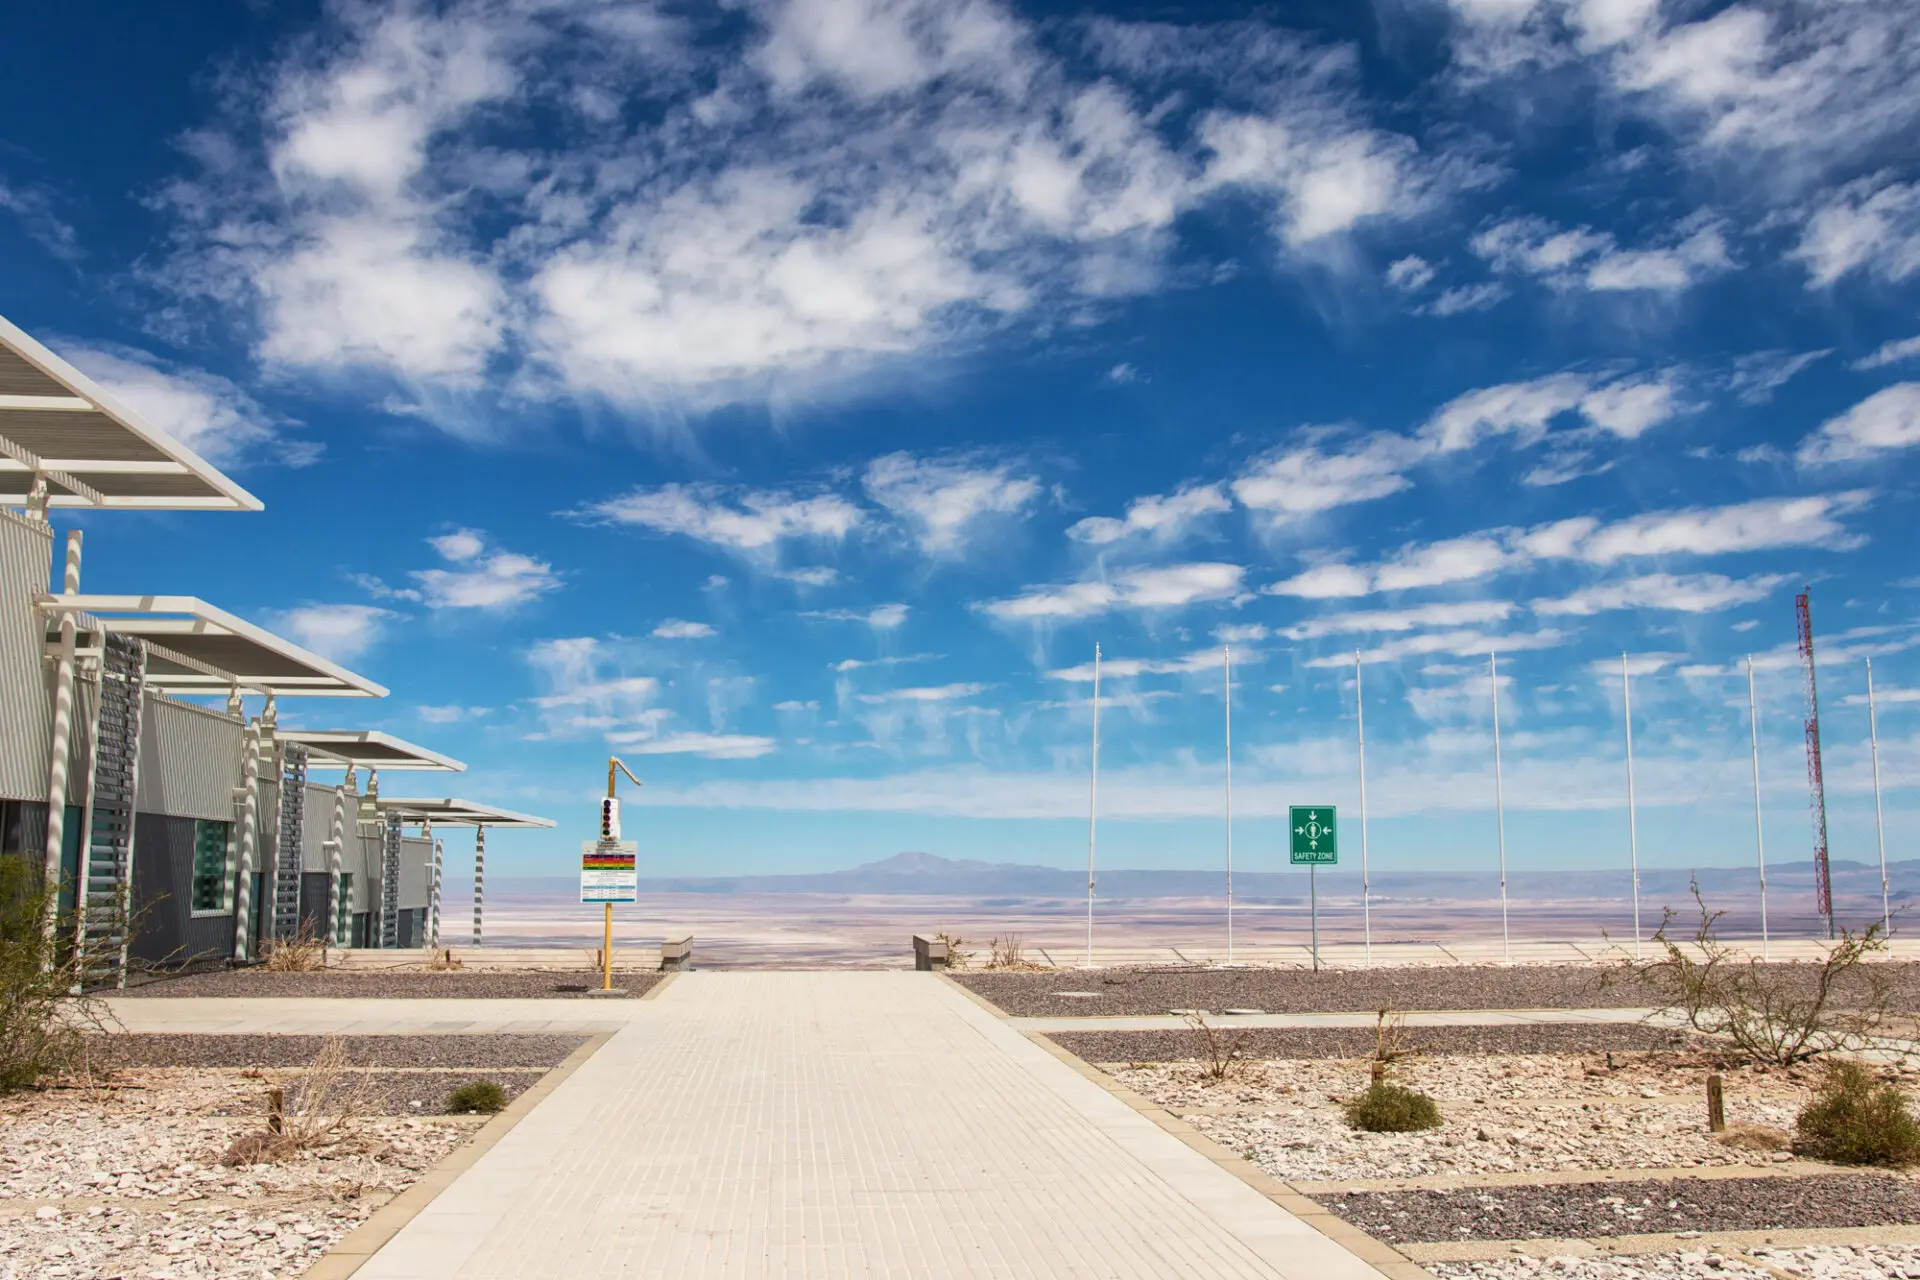

On the left, the entrance to the ALMA Technical Building

On the left, the entrance to the ALMA Technical Building. In the background, the imposing Salar de Atacama.

Credit: ALMA (ESO / NAOJ / NRAO)